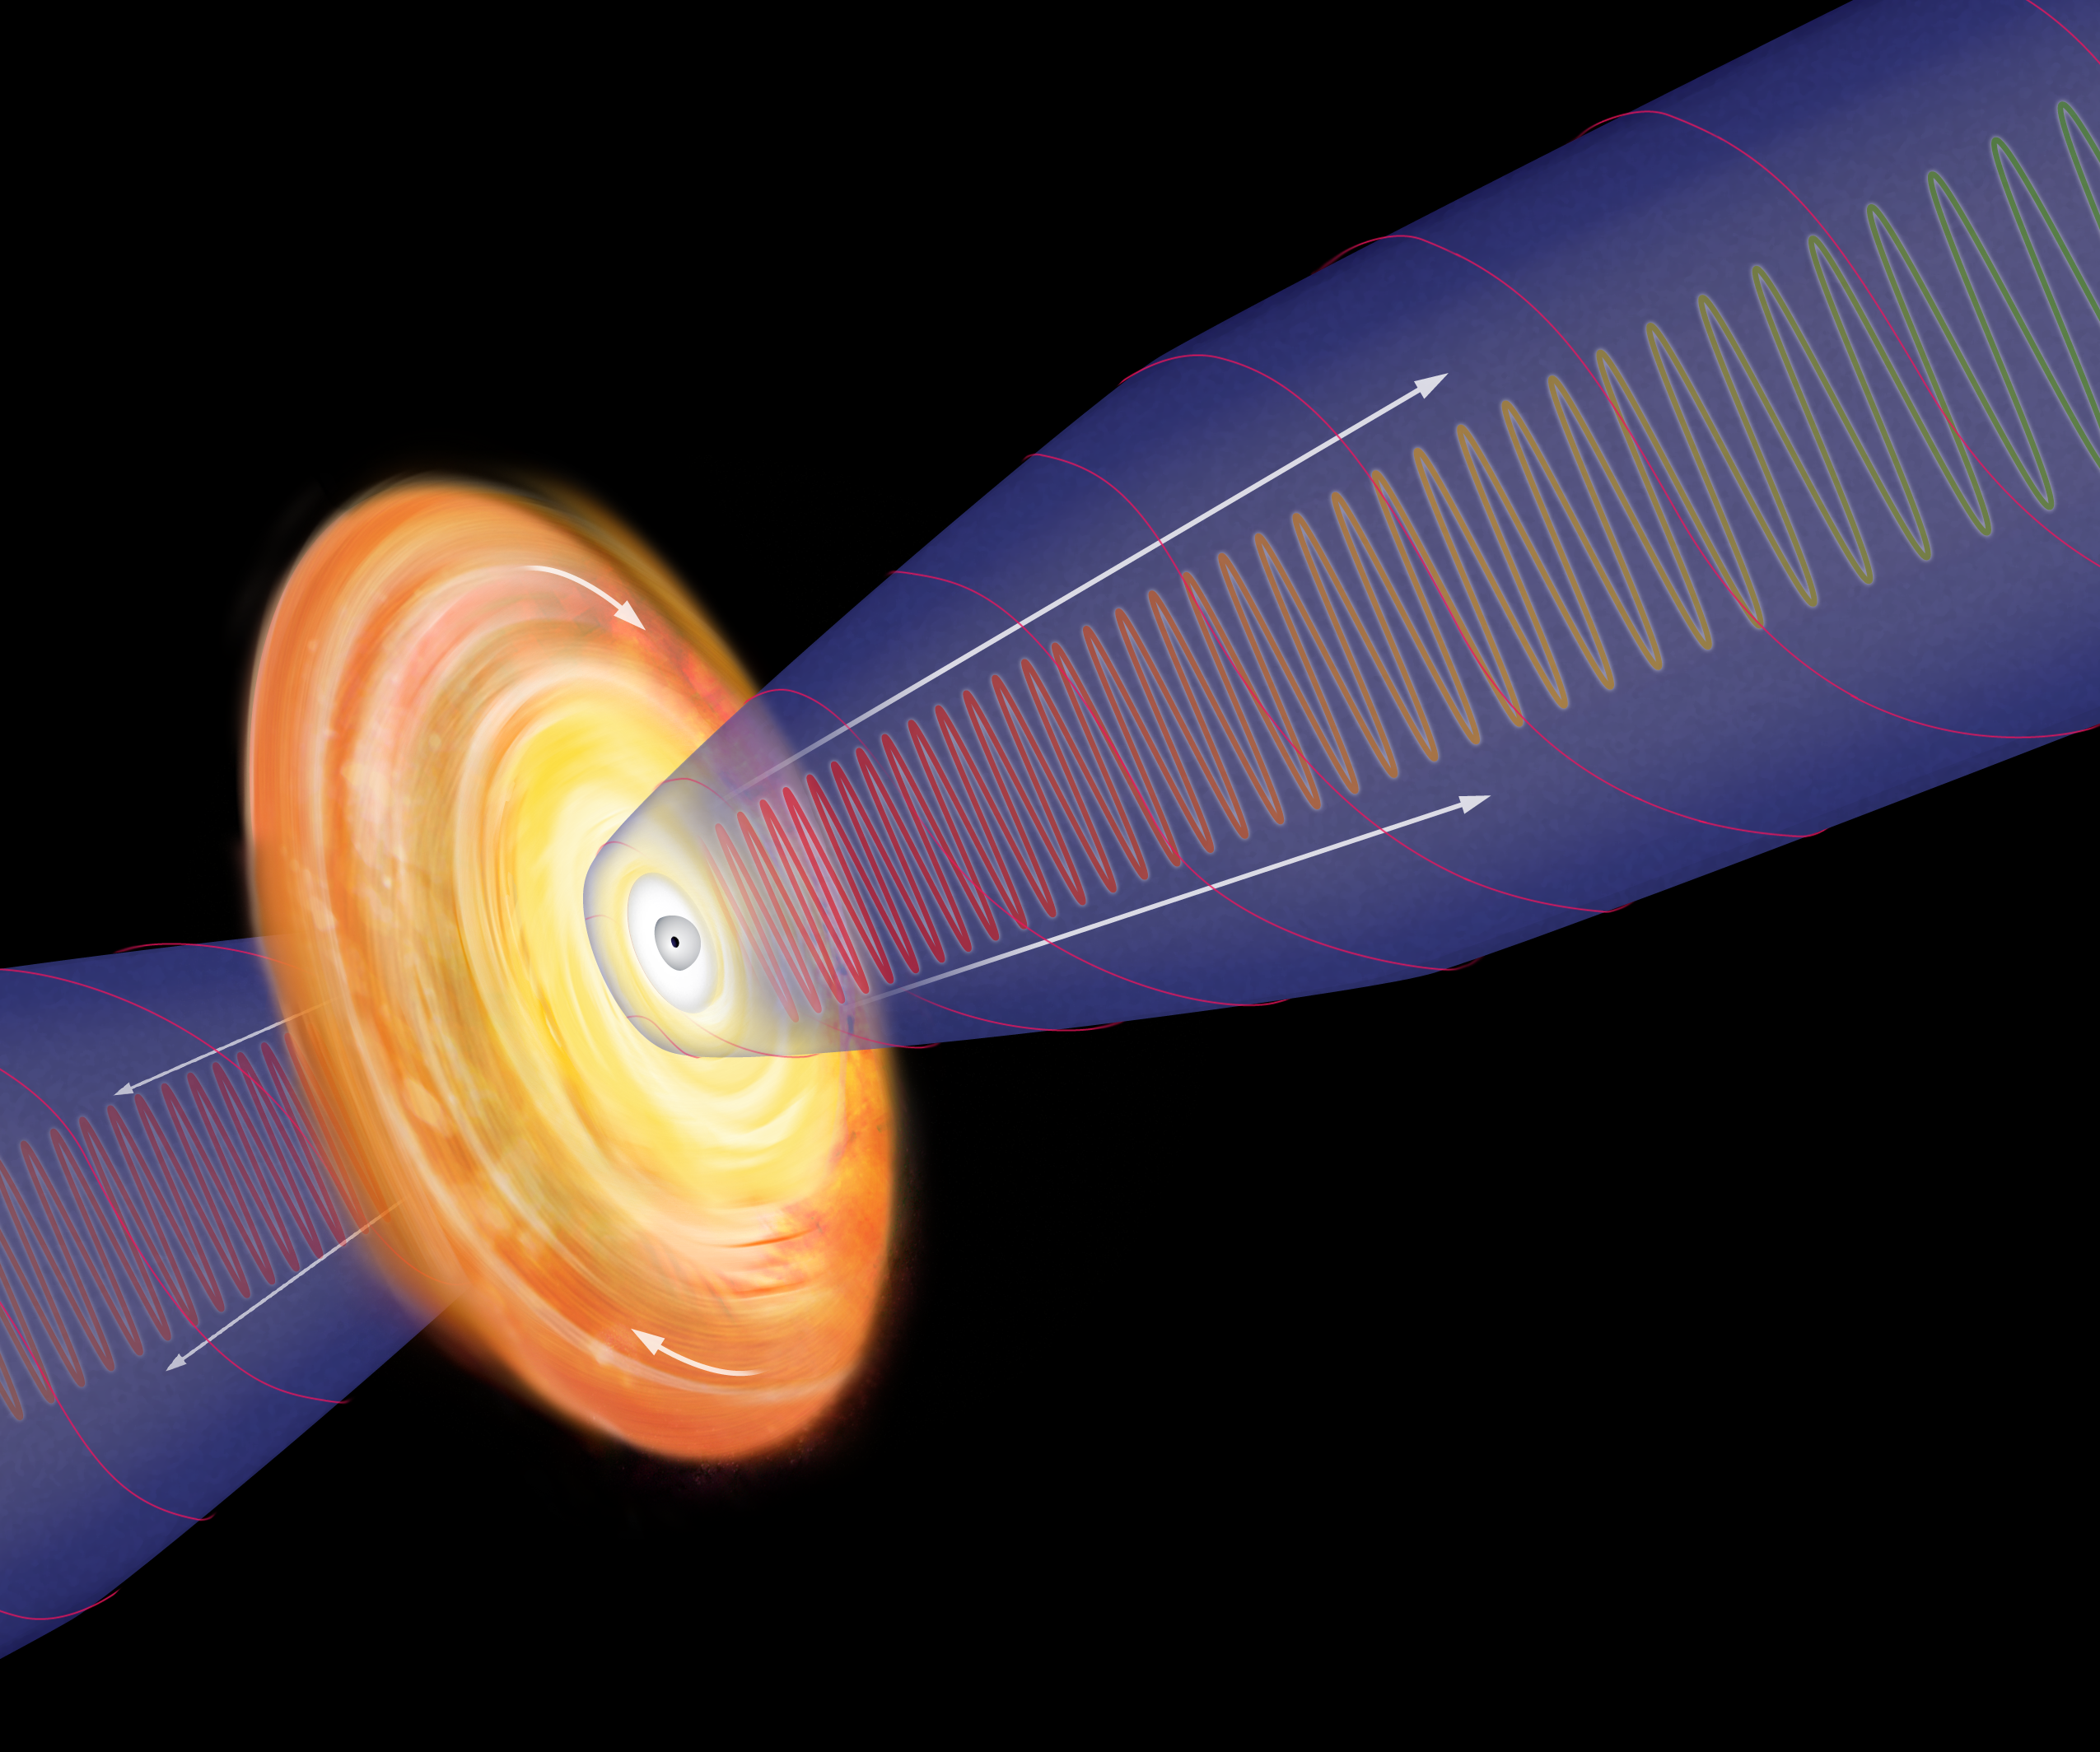

Model of a Black Hole

Deep inside the monster galaxy M87 is a supermassive black hole. In this artist's model, the black hole is the tiny dot in the center of a whirling disk of heated gas. Strong magnetic fields surround the disk and the north and south poles of the field act like railroad track to spiral charged particles outward.

Credit: B. Saxton, NRAO/AUI/NSF